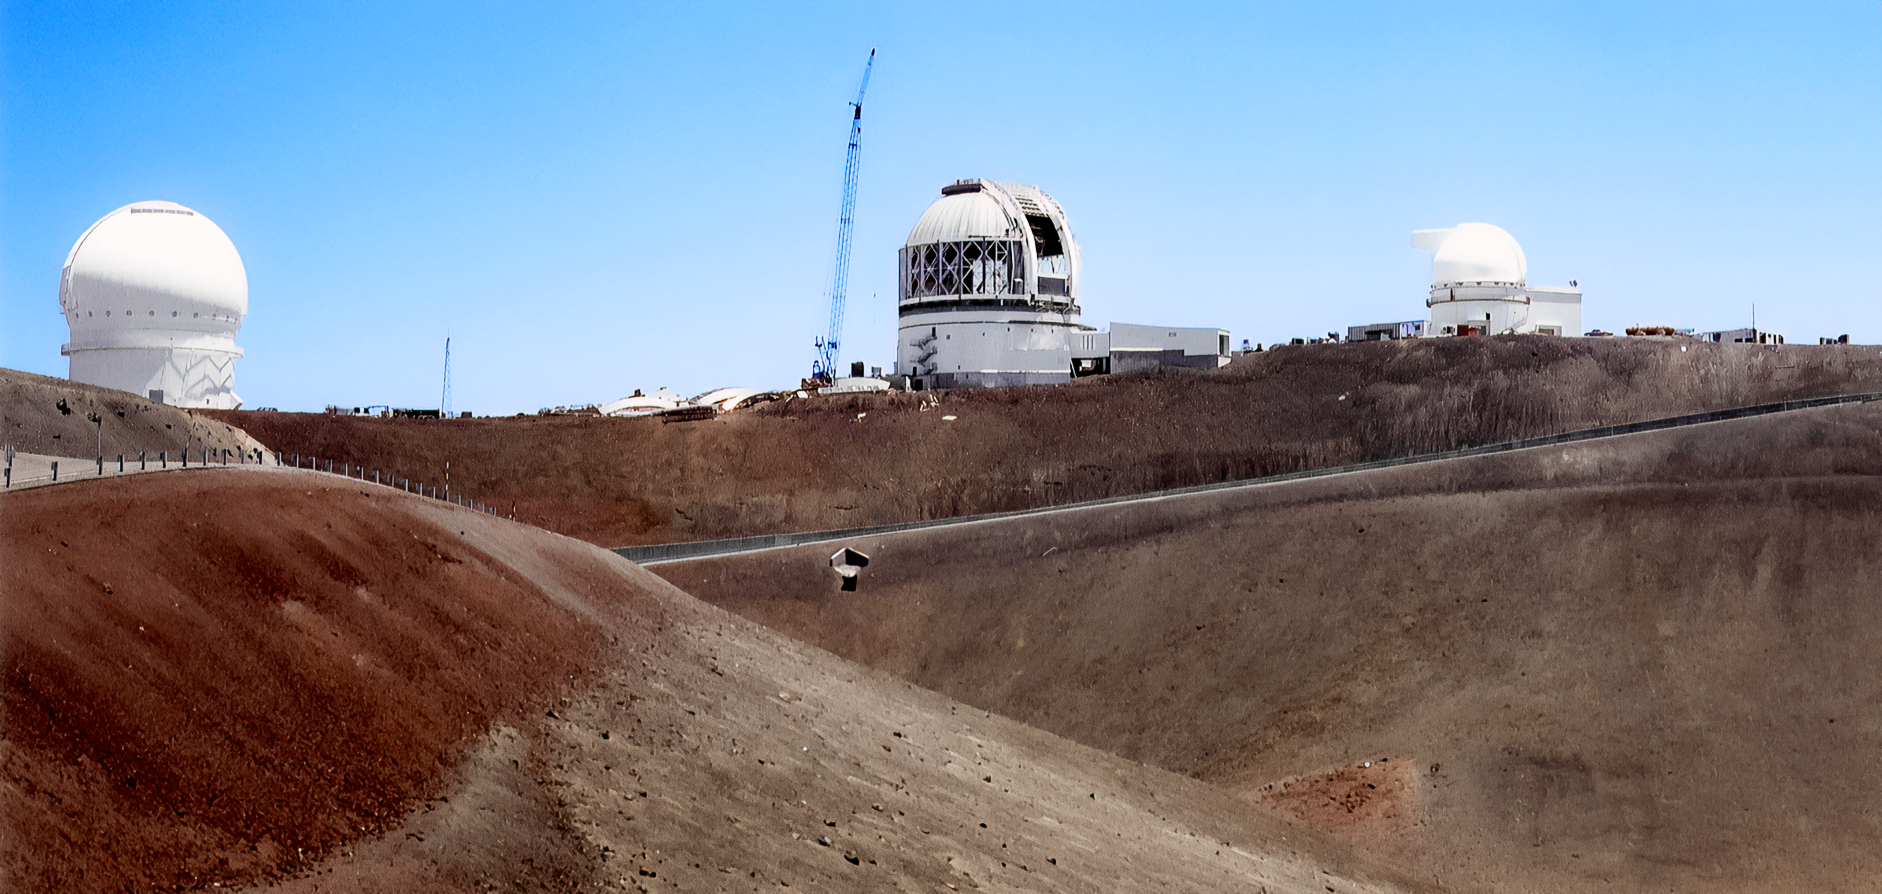

Gemini North Under Construction

Gemini North under construction on Maunakea in 1997.

Credit: International Gemini Observatory/NOIRLab/NSF/AURA